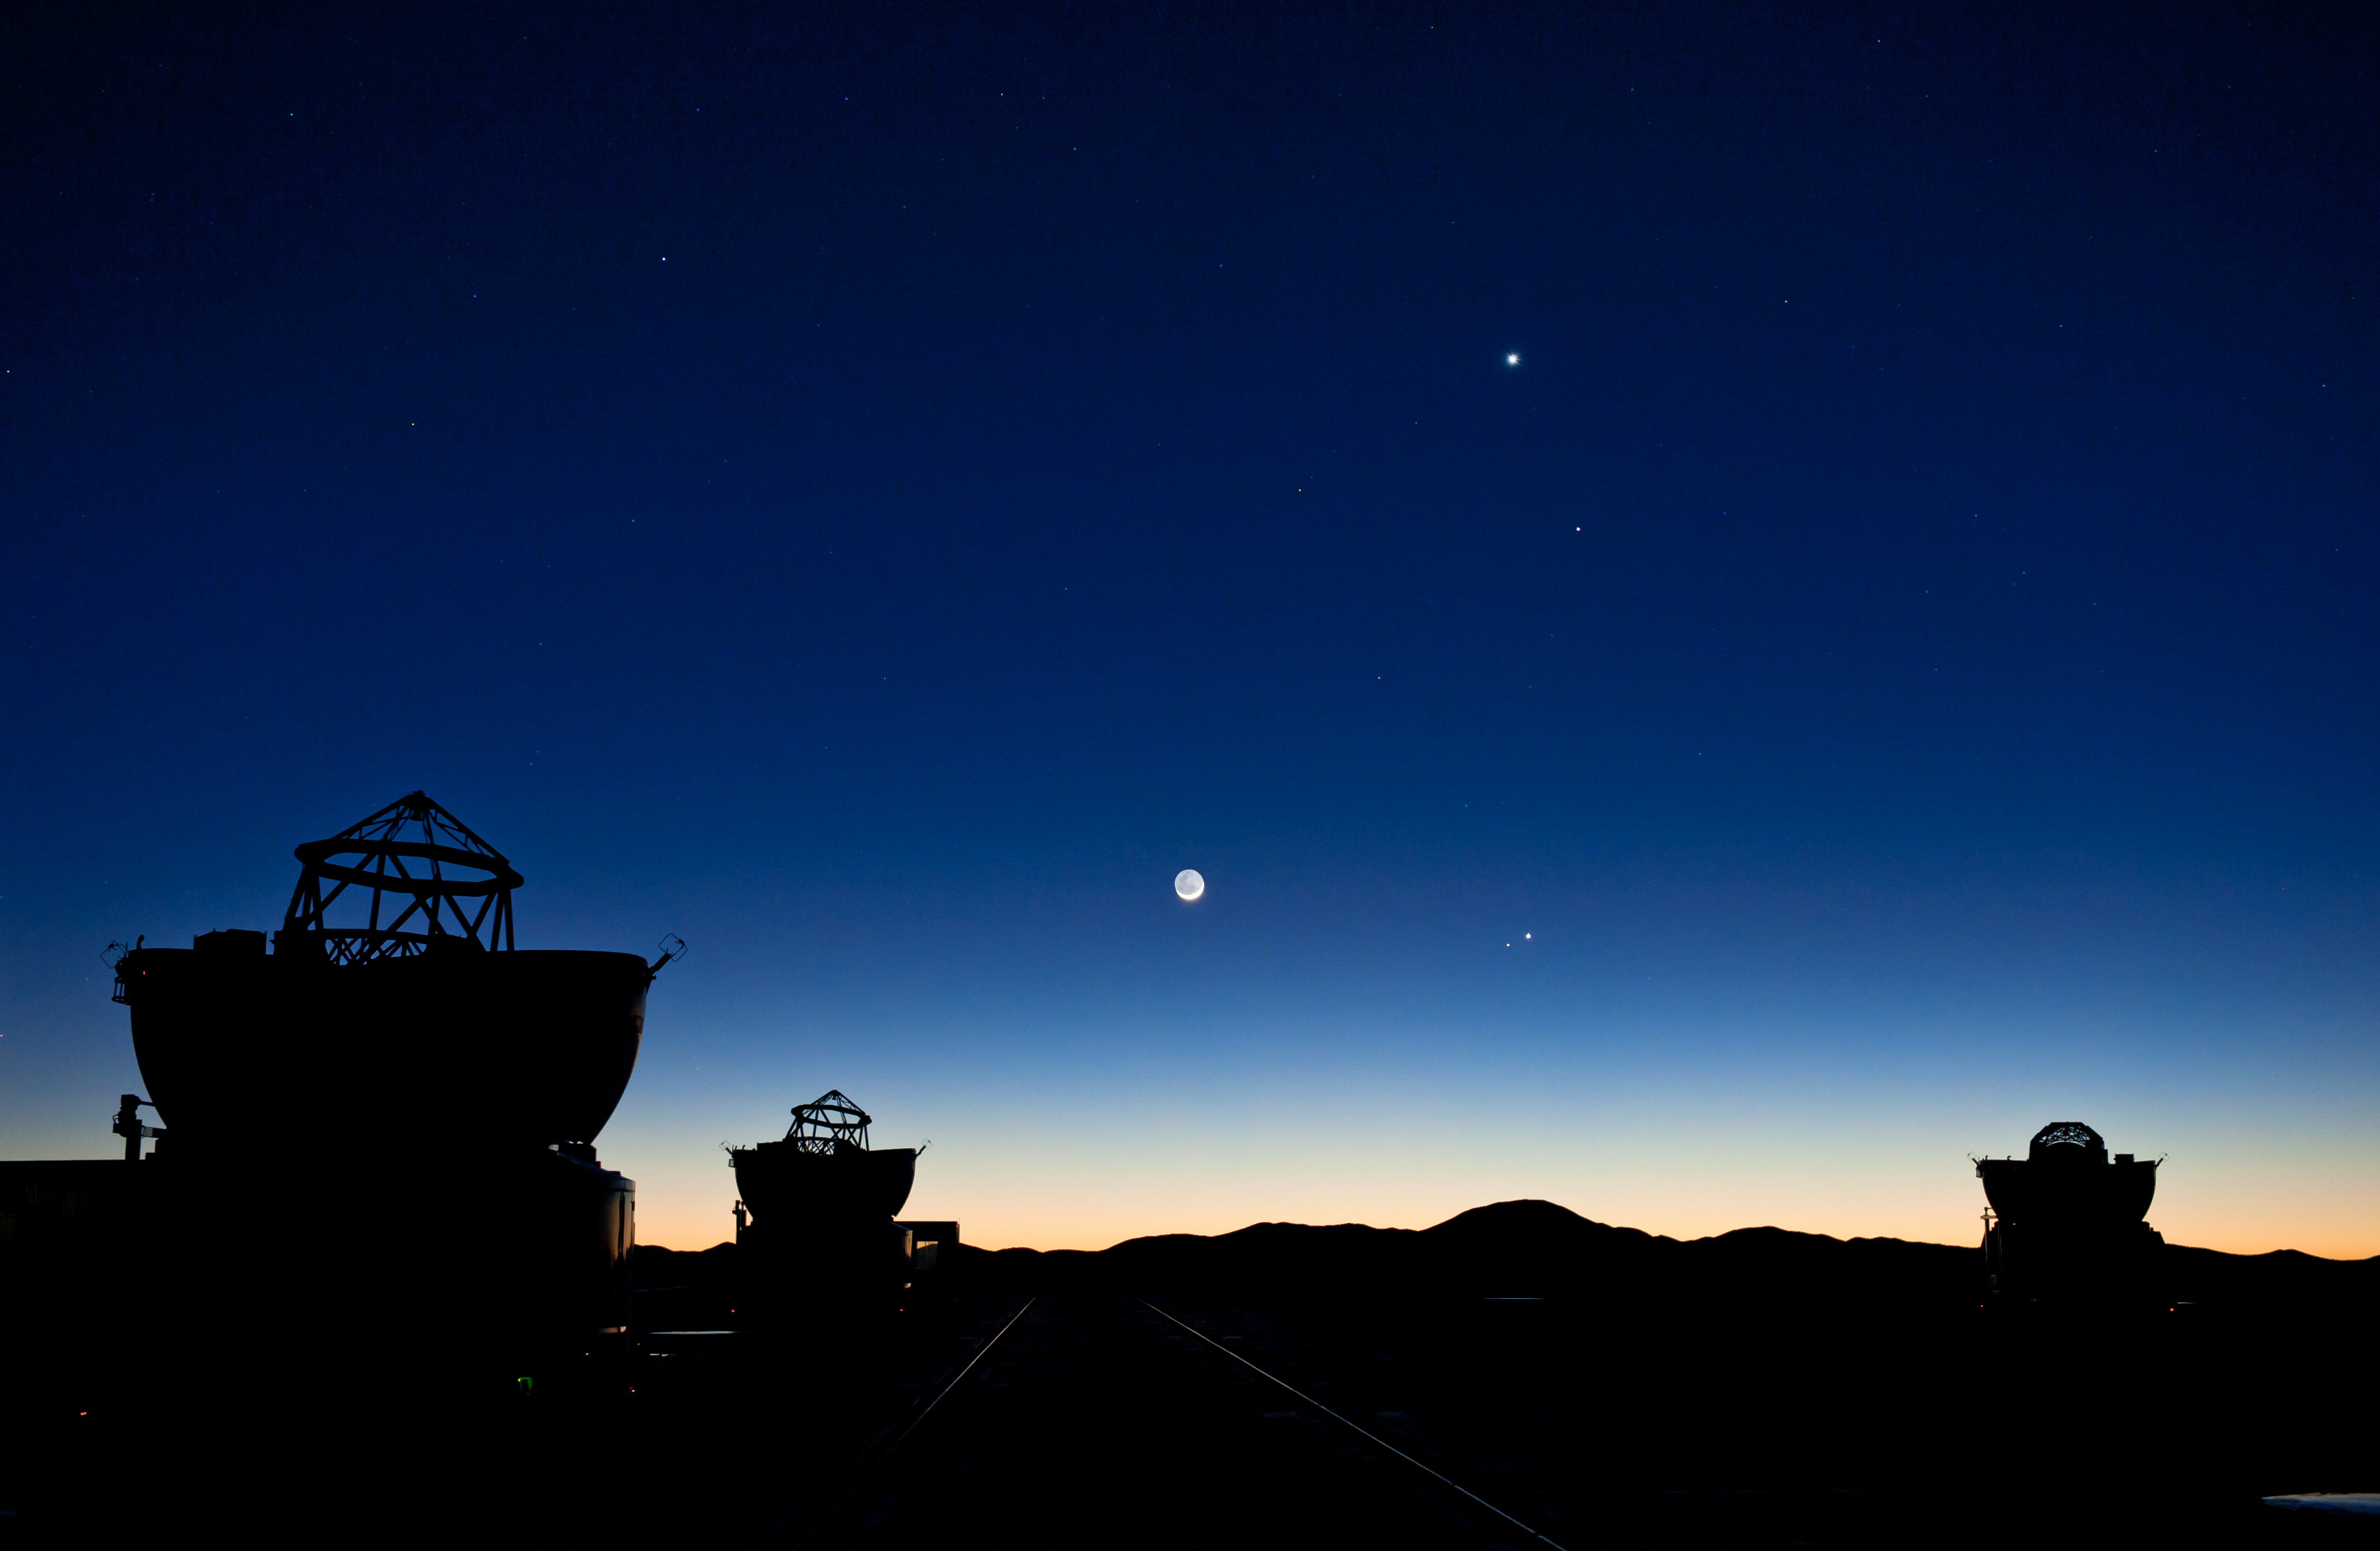

Planetary conjunction over Paranal

Four planets appear close in the sky at sunrise, on 1 May 2011. In this picture, taken from the VLT platform, the planets are seen roughly aligned vertically, to the right of a a tiny crescent Moon, visible at the centre of the picture. From top to bottom the planets are Venus (the brightest and highest), Mercury (below it and slightly to the right), and then Jupiter and Mars (close together and below the level of the Moon). The mountain whose rounded silhouette is seen directly below the planets is Cerro Armazones, the selected site for the ELT. Three of the VLT’s four Auxiliary Telescopes (ATs) are visible in the foreground. A different shot taken at about the same time was featured as ESO Picture of the Week on 2 May 2011.

Credit: G.Hüdepohl (atacamaphoto.com)/ESO